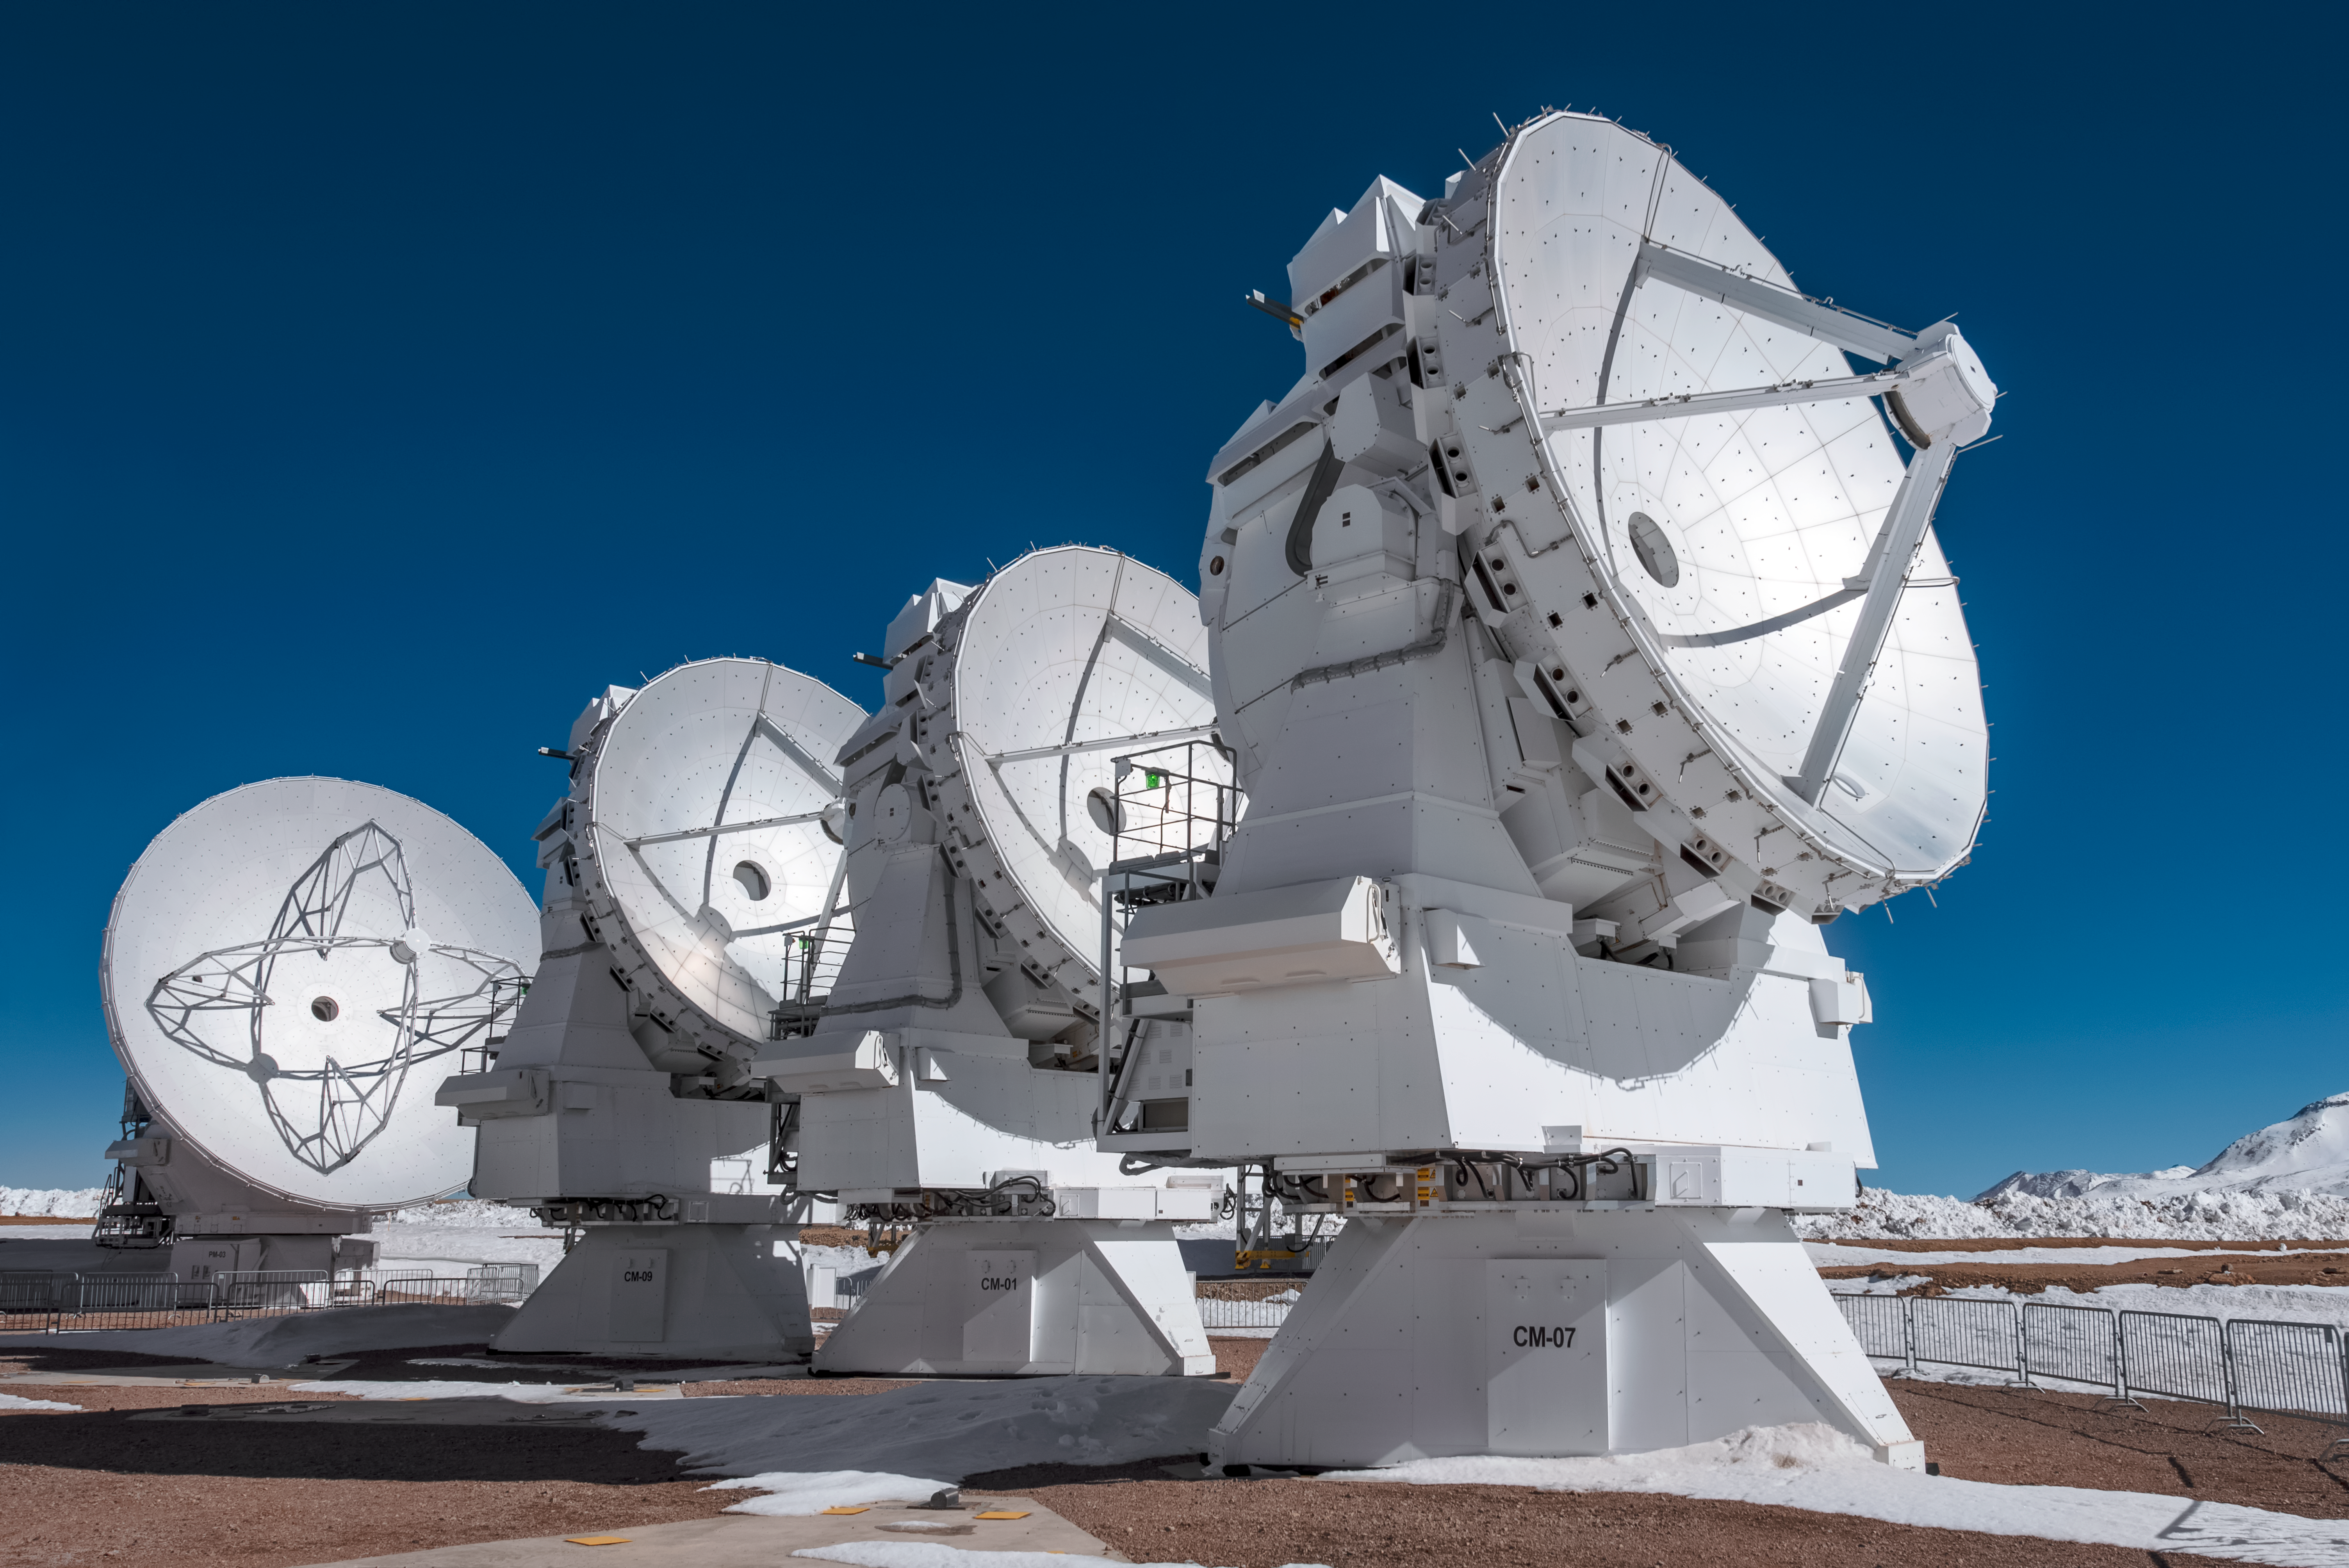

7-metre ACA antennas

Three 7-metre antennas are pictured alongside a 12-metre antenna in this shot from atop the Chajnantor Plateau in northern Chile.

The Atacama Large Millimeter/submillimeter Array (ALMA) is a giant radio telescope composed of an array of fifty 12-metre antennas, as well as a smaller array known as the Atacama Compact Array (ACA) — featuring four 12-metre antennas and twelve 7-metre dishes.

The ACA is specifically designed to help ALMA make better observations. Its smaller 7-metre antennas can be placed closer together, making them better able to measure the broader cosmic structures that the main array misses.

Credit: ESO/A. Ghizzi Panizza (www.albertoghizzipanizza.com)